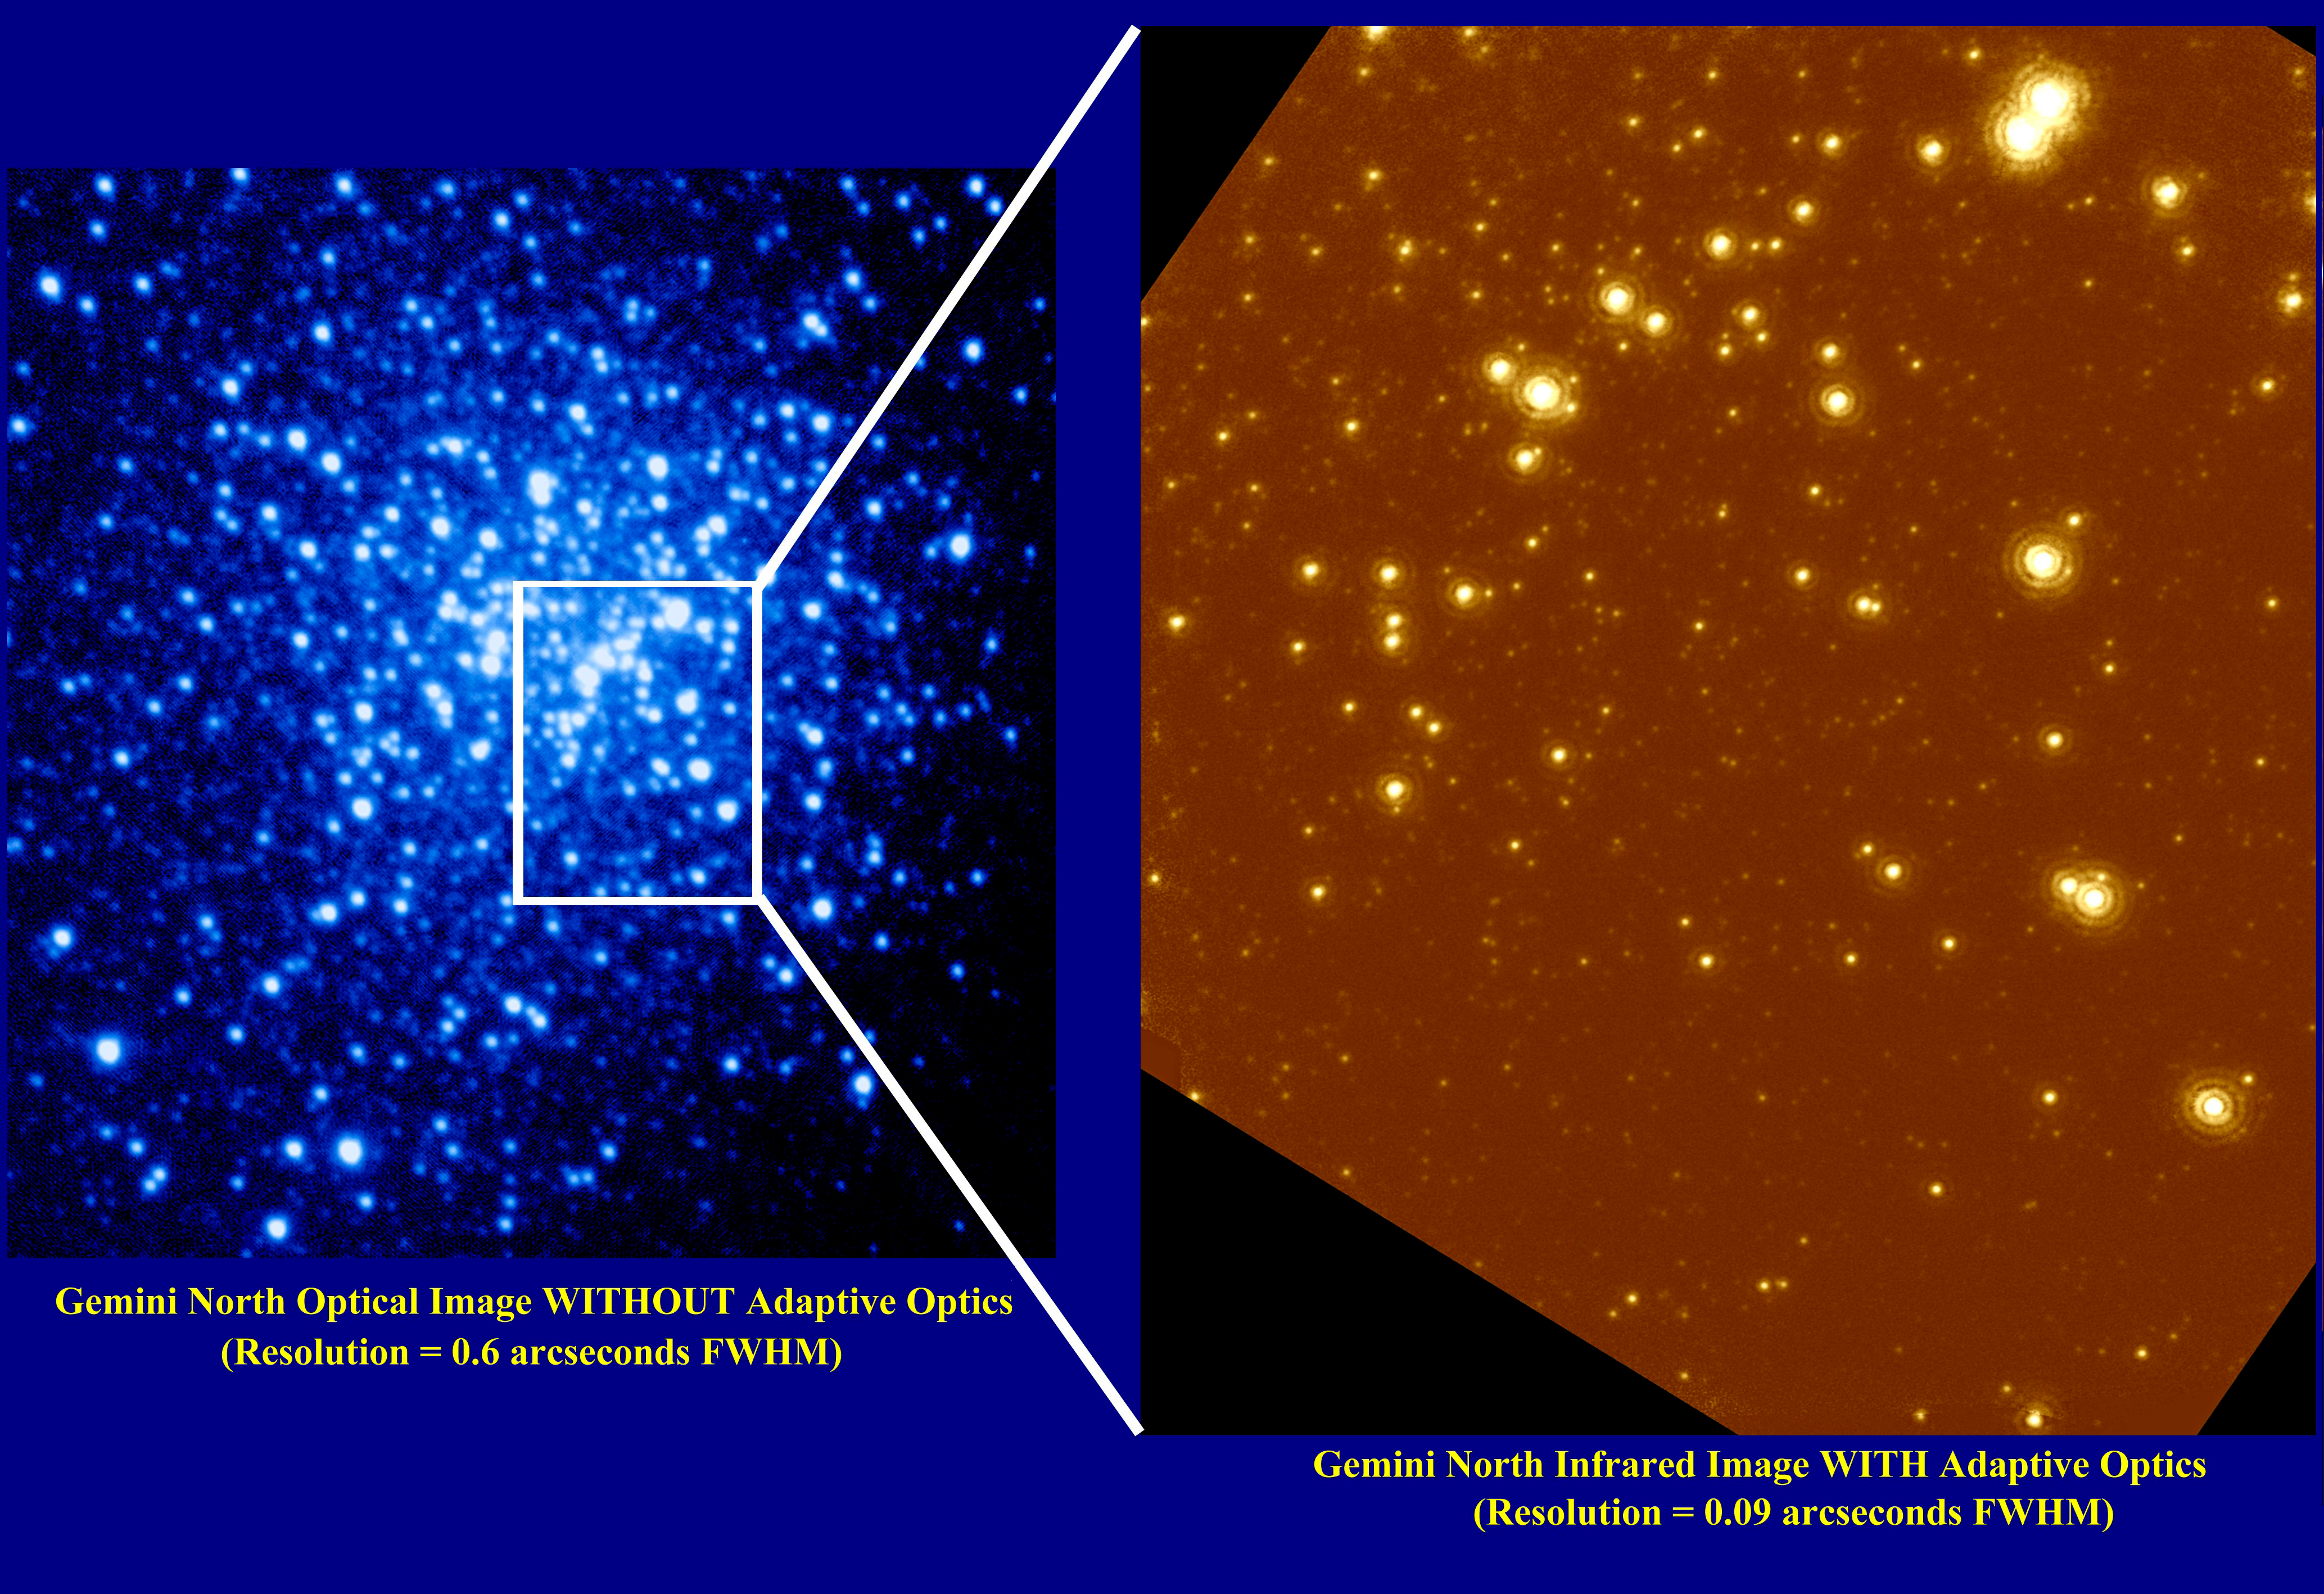

AO Demo Image

These images are of the central region of NGC 6934, a globular cluster located 50,000 light years from Earth. Globular clusters are extremely dense stellar environments that typically contain between one hundred thousand to one million stars. The density of these star cities presents us with a wealth of information on stars of all sizes but also presents a great challenge: how can we peer into the very heart of such a dense star cluster? Using adaptive optics to remove atmospheric distortions, Gemini can provide extremely sharp pictures that deblur and deblend the star images and allow observations right into the very heart of these oldest stellar environments. The optical picture on the left is sharp and clear because of the good atmospheric conditions on Mauna Kea and the excellent optical quality of the Gemini telescope. Yet NGC 6934 contains so many stars that even the thin atmosphere above Mauna Kea blurs the starlight enough that the stars overlap and can no longer be studied individually. The infrared picture on the right was made with Gemini and the University of Hawaii's Hokupa'a Adaptive Optics System. Hokupa'a, derived from the Hawaiian name for the north star, compensates for the remaining blurring of starlight by the atmosphere above Mauna Kea. The resulting picture is so sharp that individual stars can easily be seen and studied in detail even in the very heart of this globular cluster. The resolution of the image on the right is comparable to resolving the separation between two automobile headlights at 2000 miles! Adaptive Optics systems use deformable mirrors to correct for the effects of atmospheric distortions to starlight, resulting in significantly sharper images. Adaptive Optics will allow Gemini to at times produce sharper images than is possible with the Hubble Space Telescope. The United States National Science Foundation has provided significant financial support to the University of Hawai'i Adaptive Optics Program to obtain these images.

Credit: International Gemini Observatory, US National Science Foundation, and University of Hawaii Institute for Astronomy